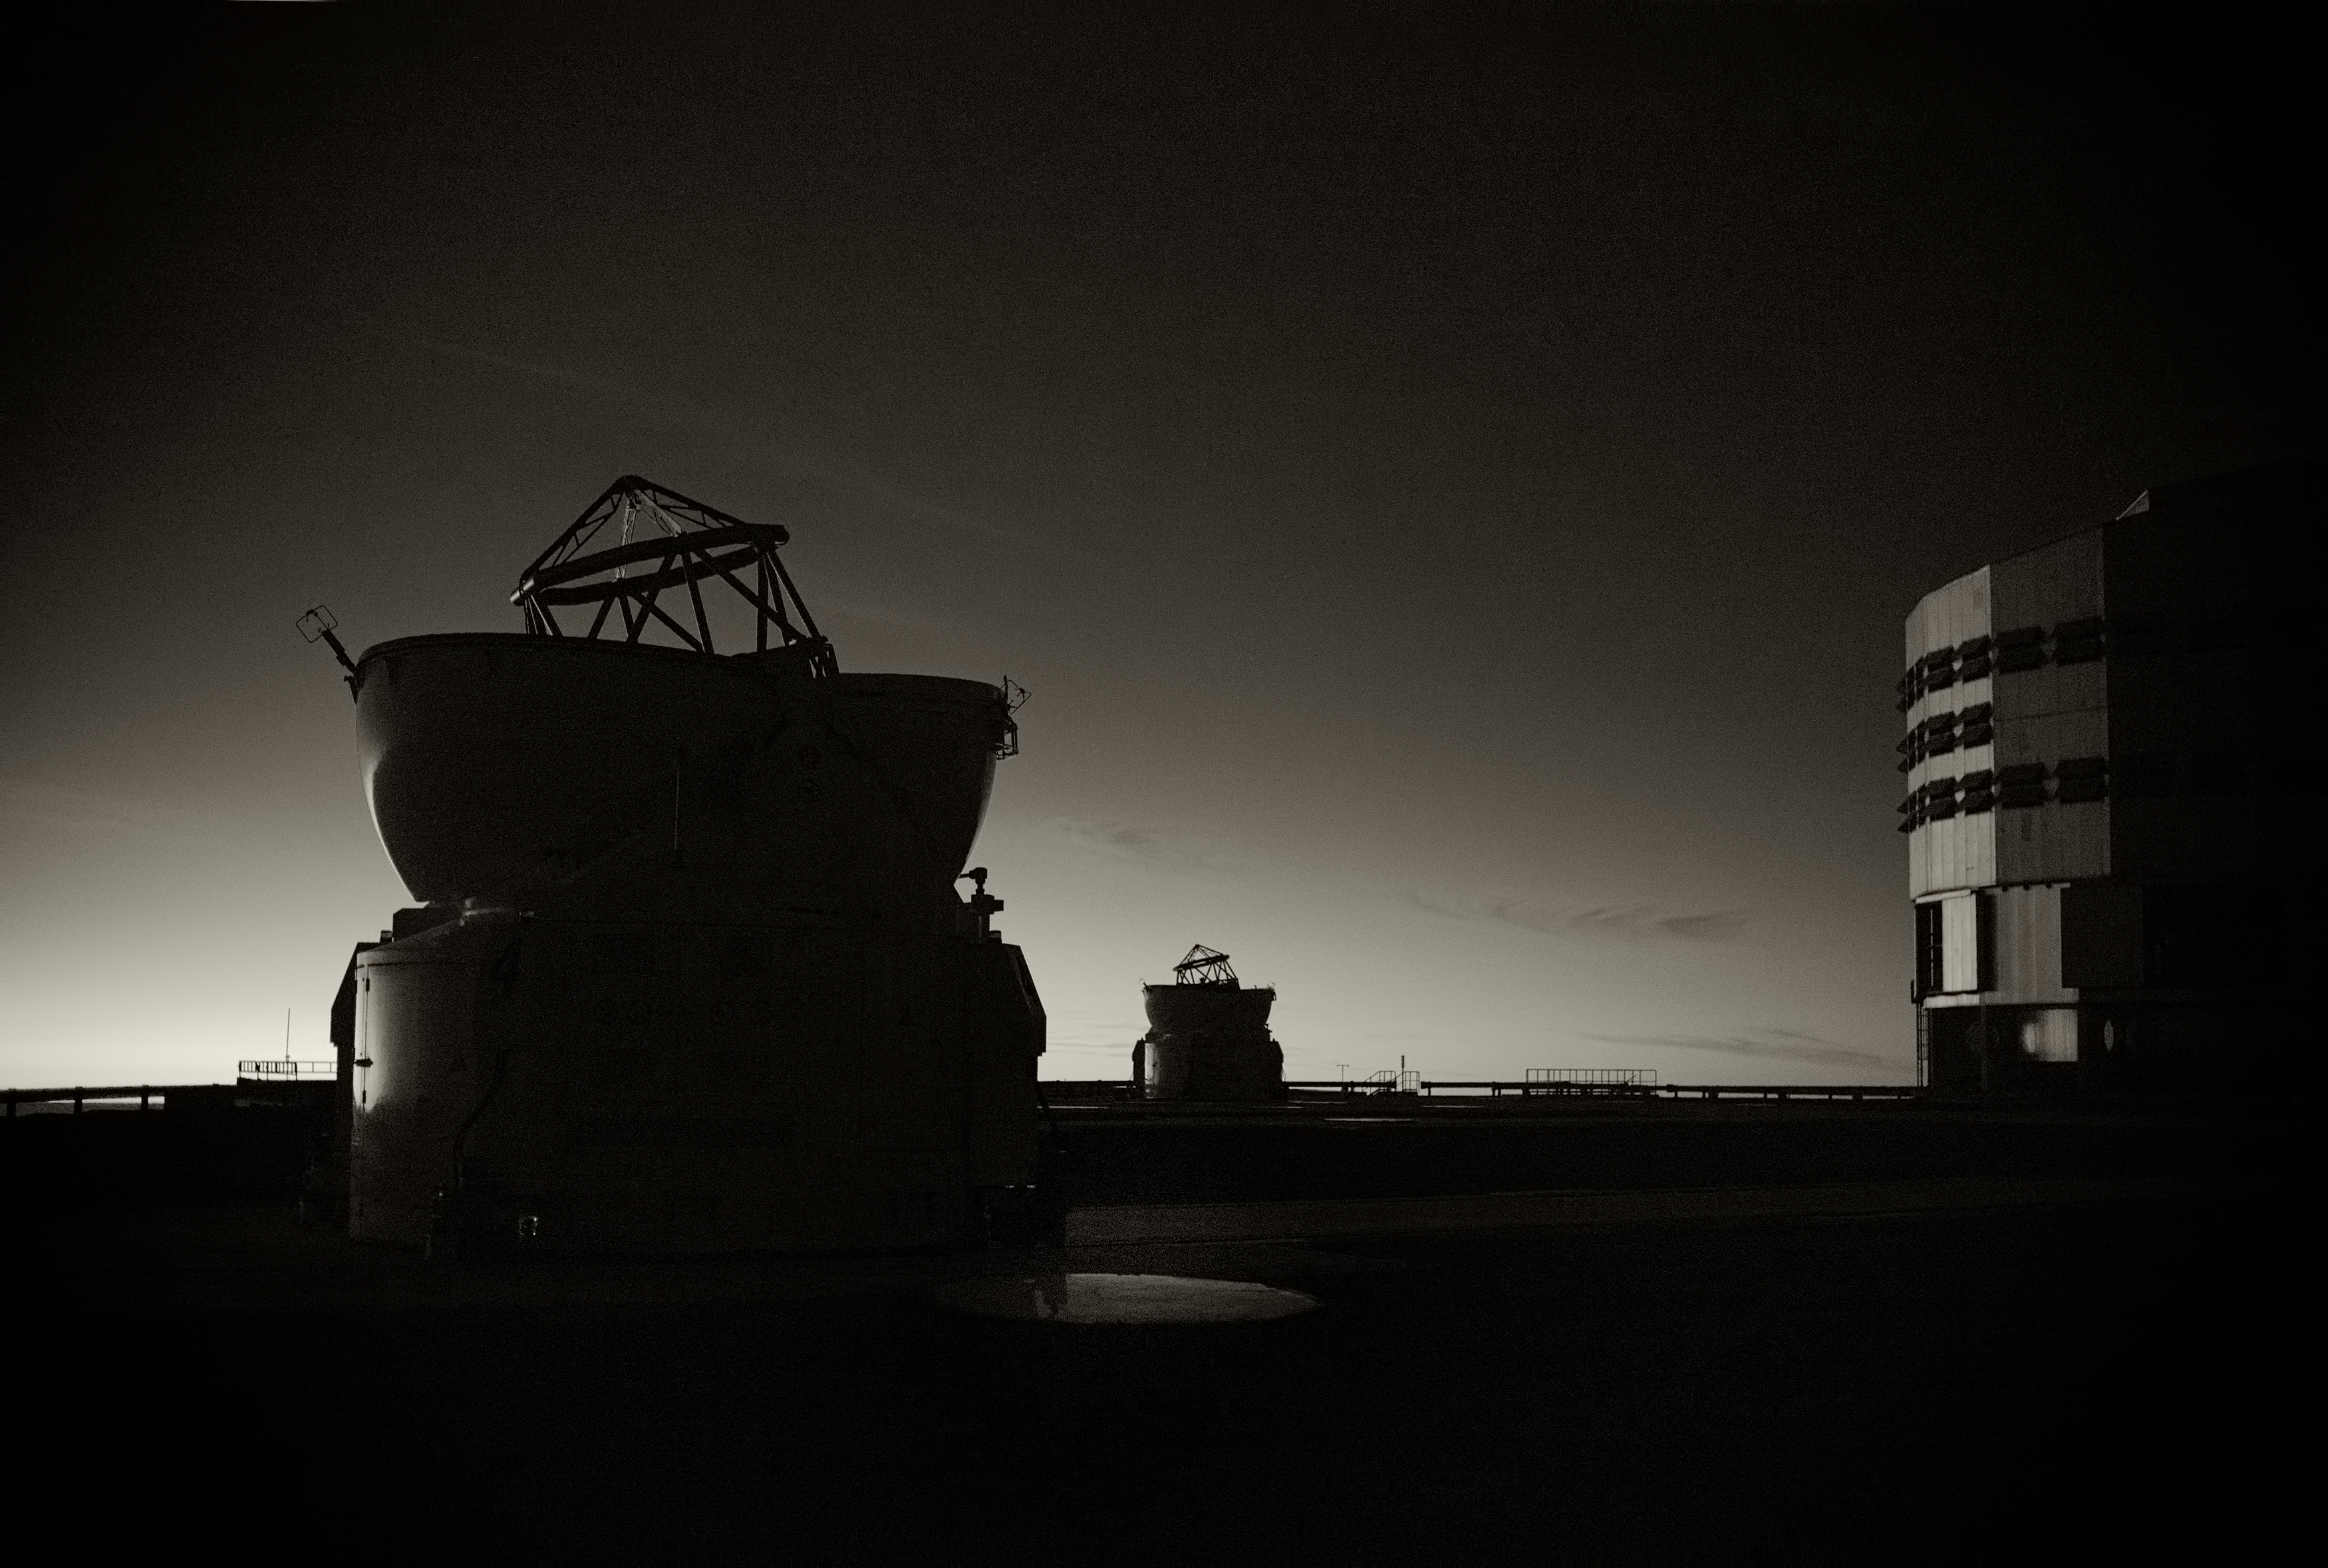

The rolling hills of the Atacama

Image of the Very Large Telescope (VLT) on the right and two of the Auxiliary Telescopes on the left at Cerro Paranal Observatory in the Atacama Desert of northern Chile, taken by Stefan Seip, one of the ESO Photo Ambassadors.

Credit: ESO/S. Seip